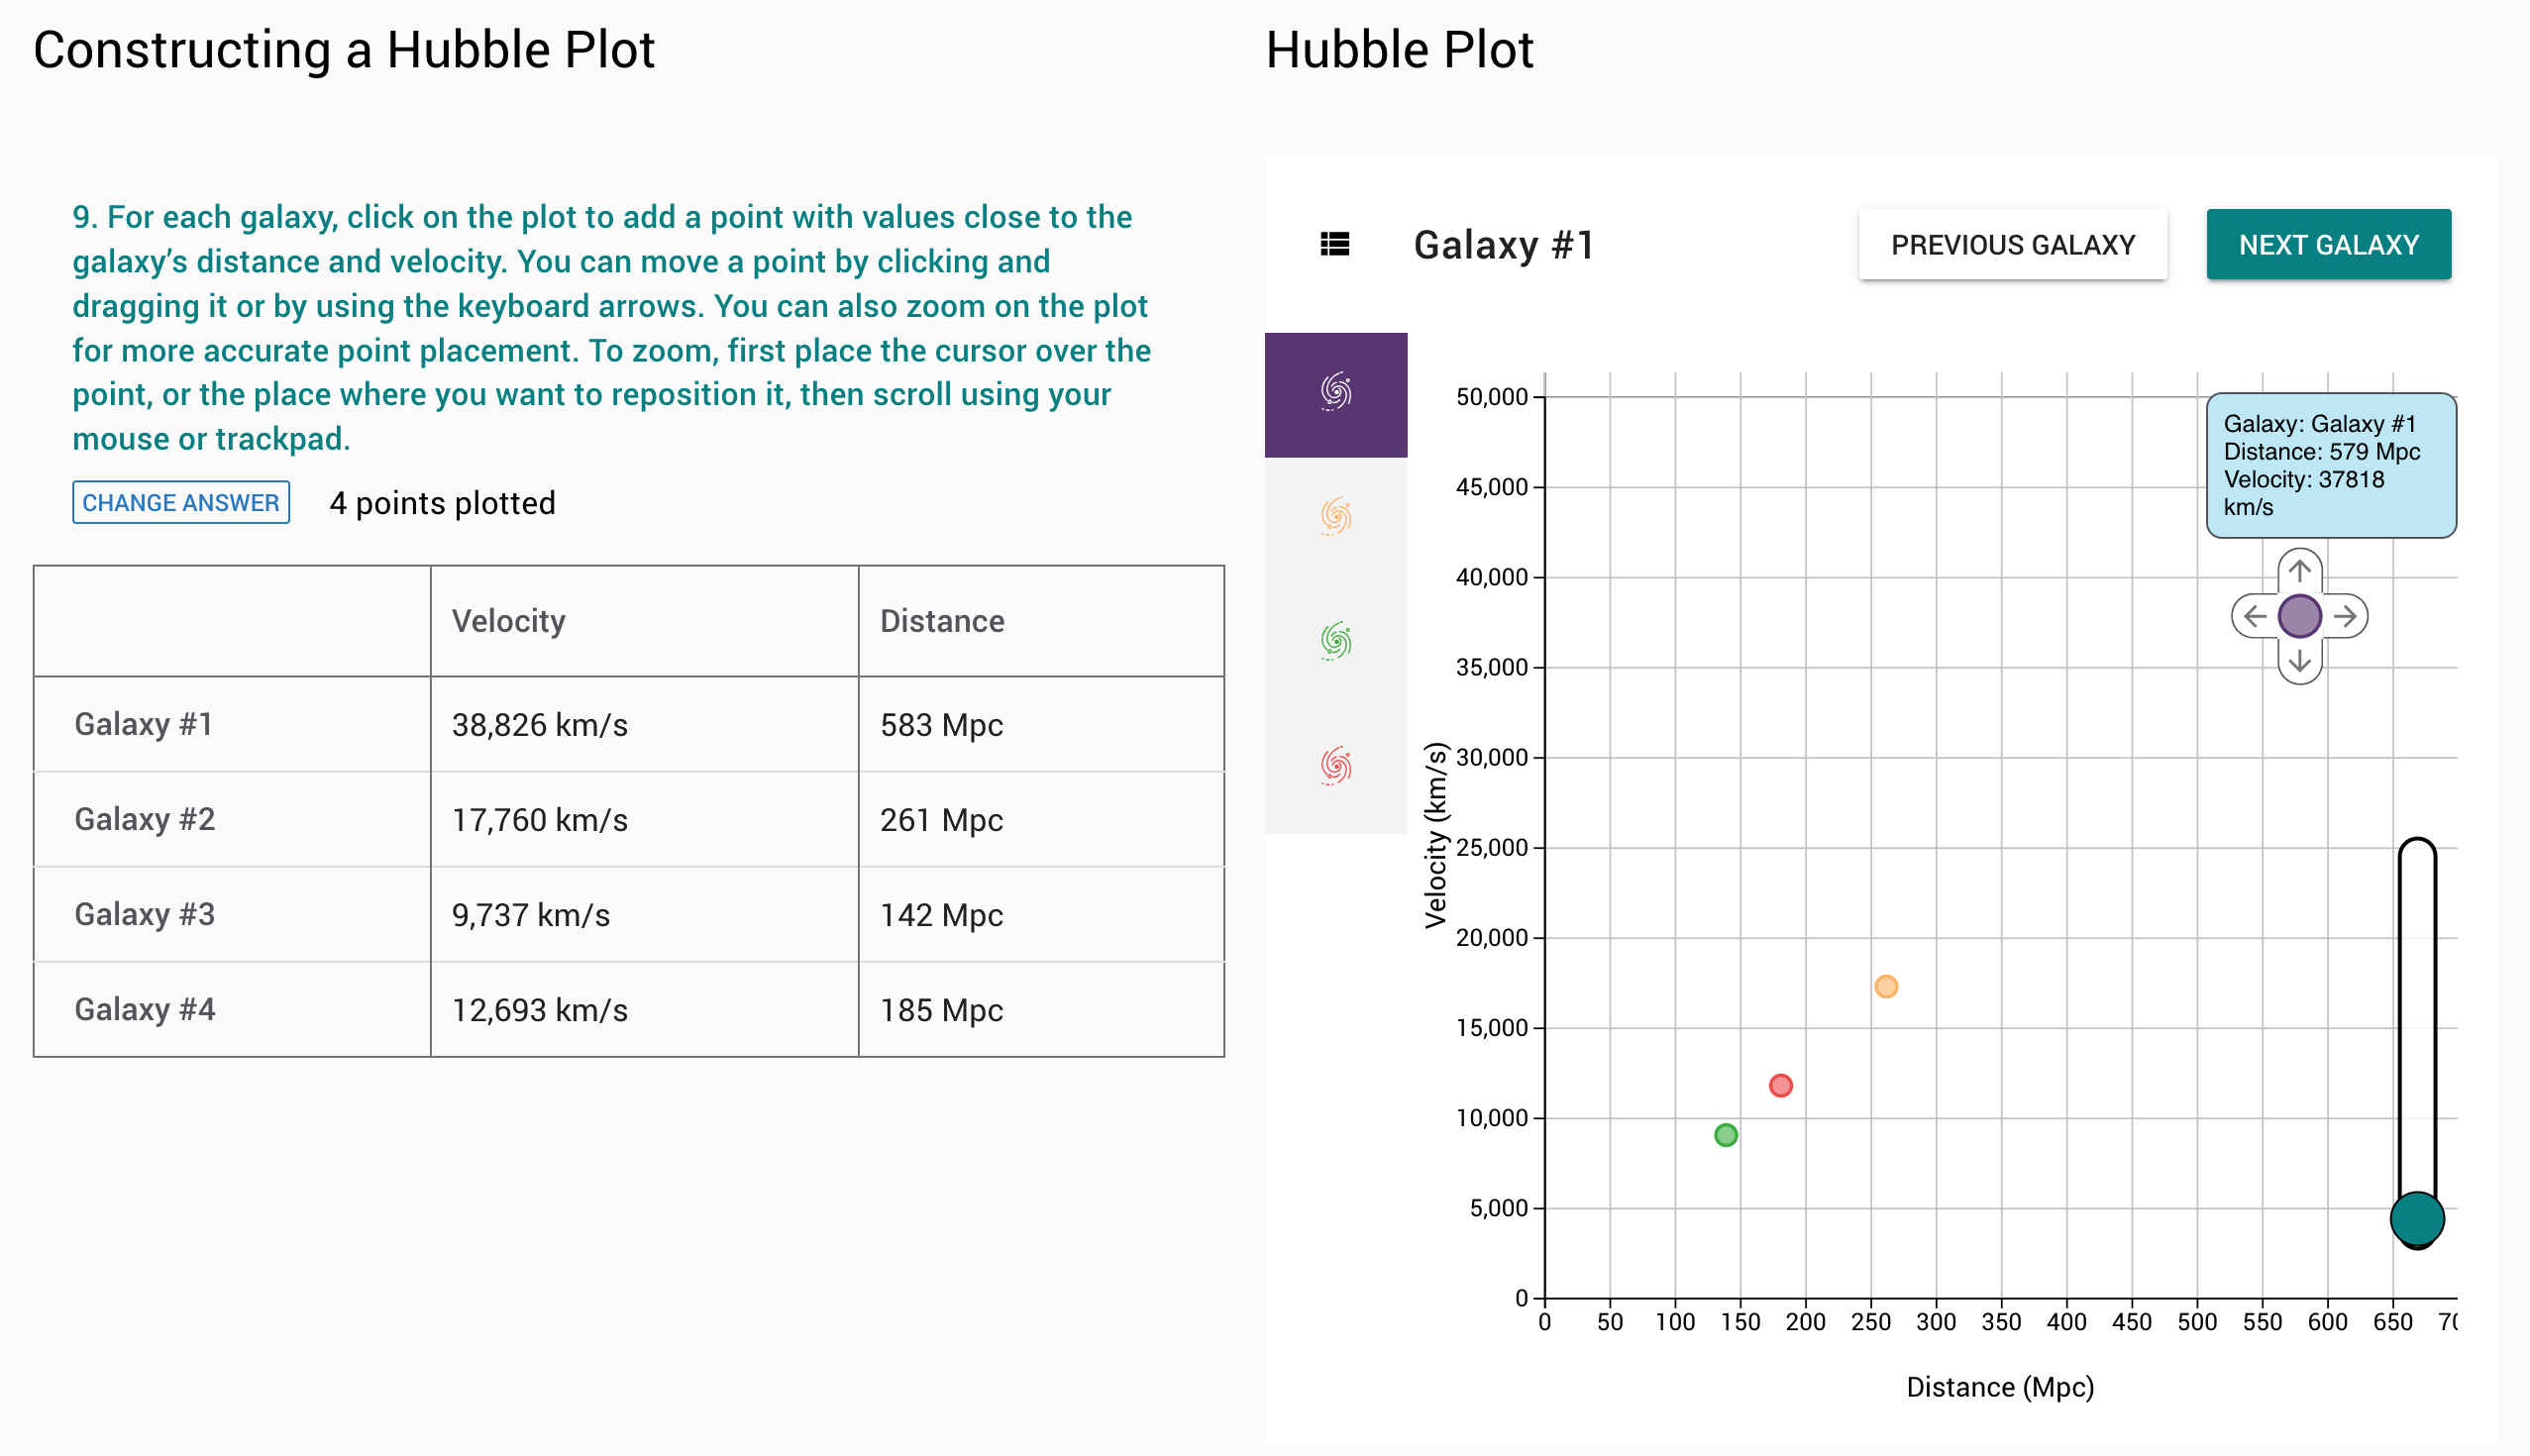

In NSF–DOE Vera C. Rubin Observatory’s online investigation, Expanding Universe, students use data from galaxies and supernovae to determine the expansion rate of the Universe.

In NSF–DOE Vera C. Rubin Observatory’s online investigation, Expanding Universe, students use data from galaxies and supernovae to determine the expansion rate of the Universe.

Credit: NOIRLab